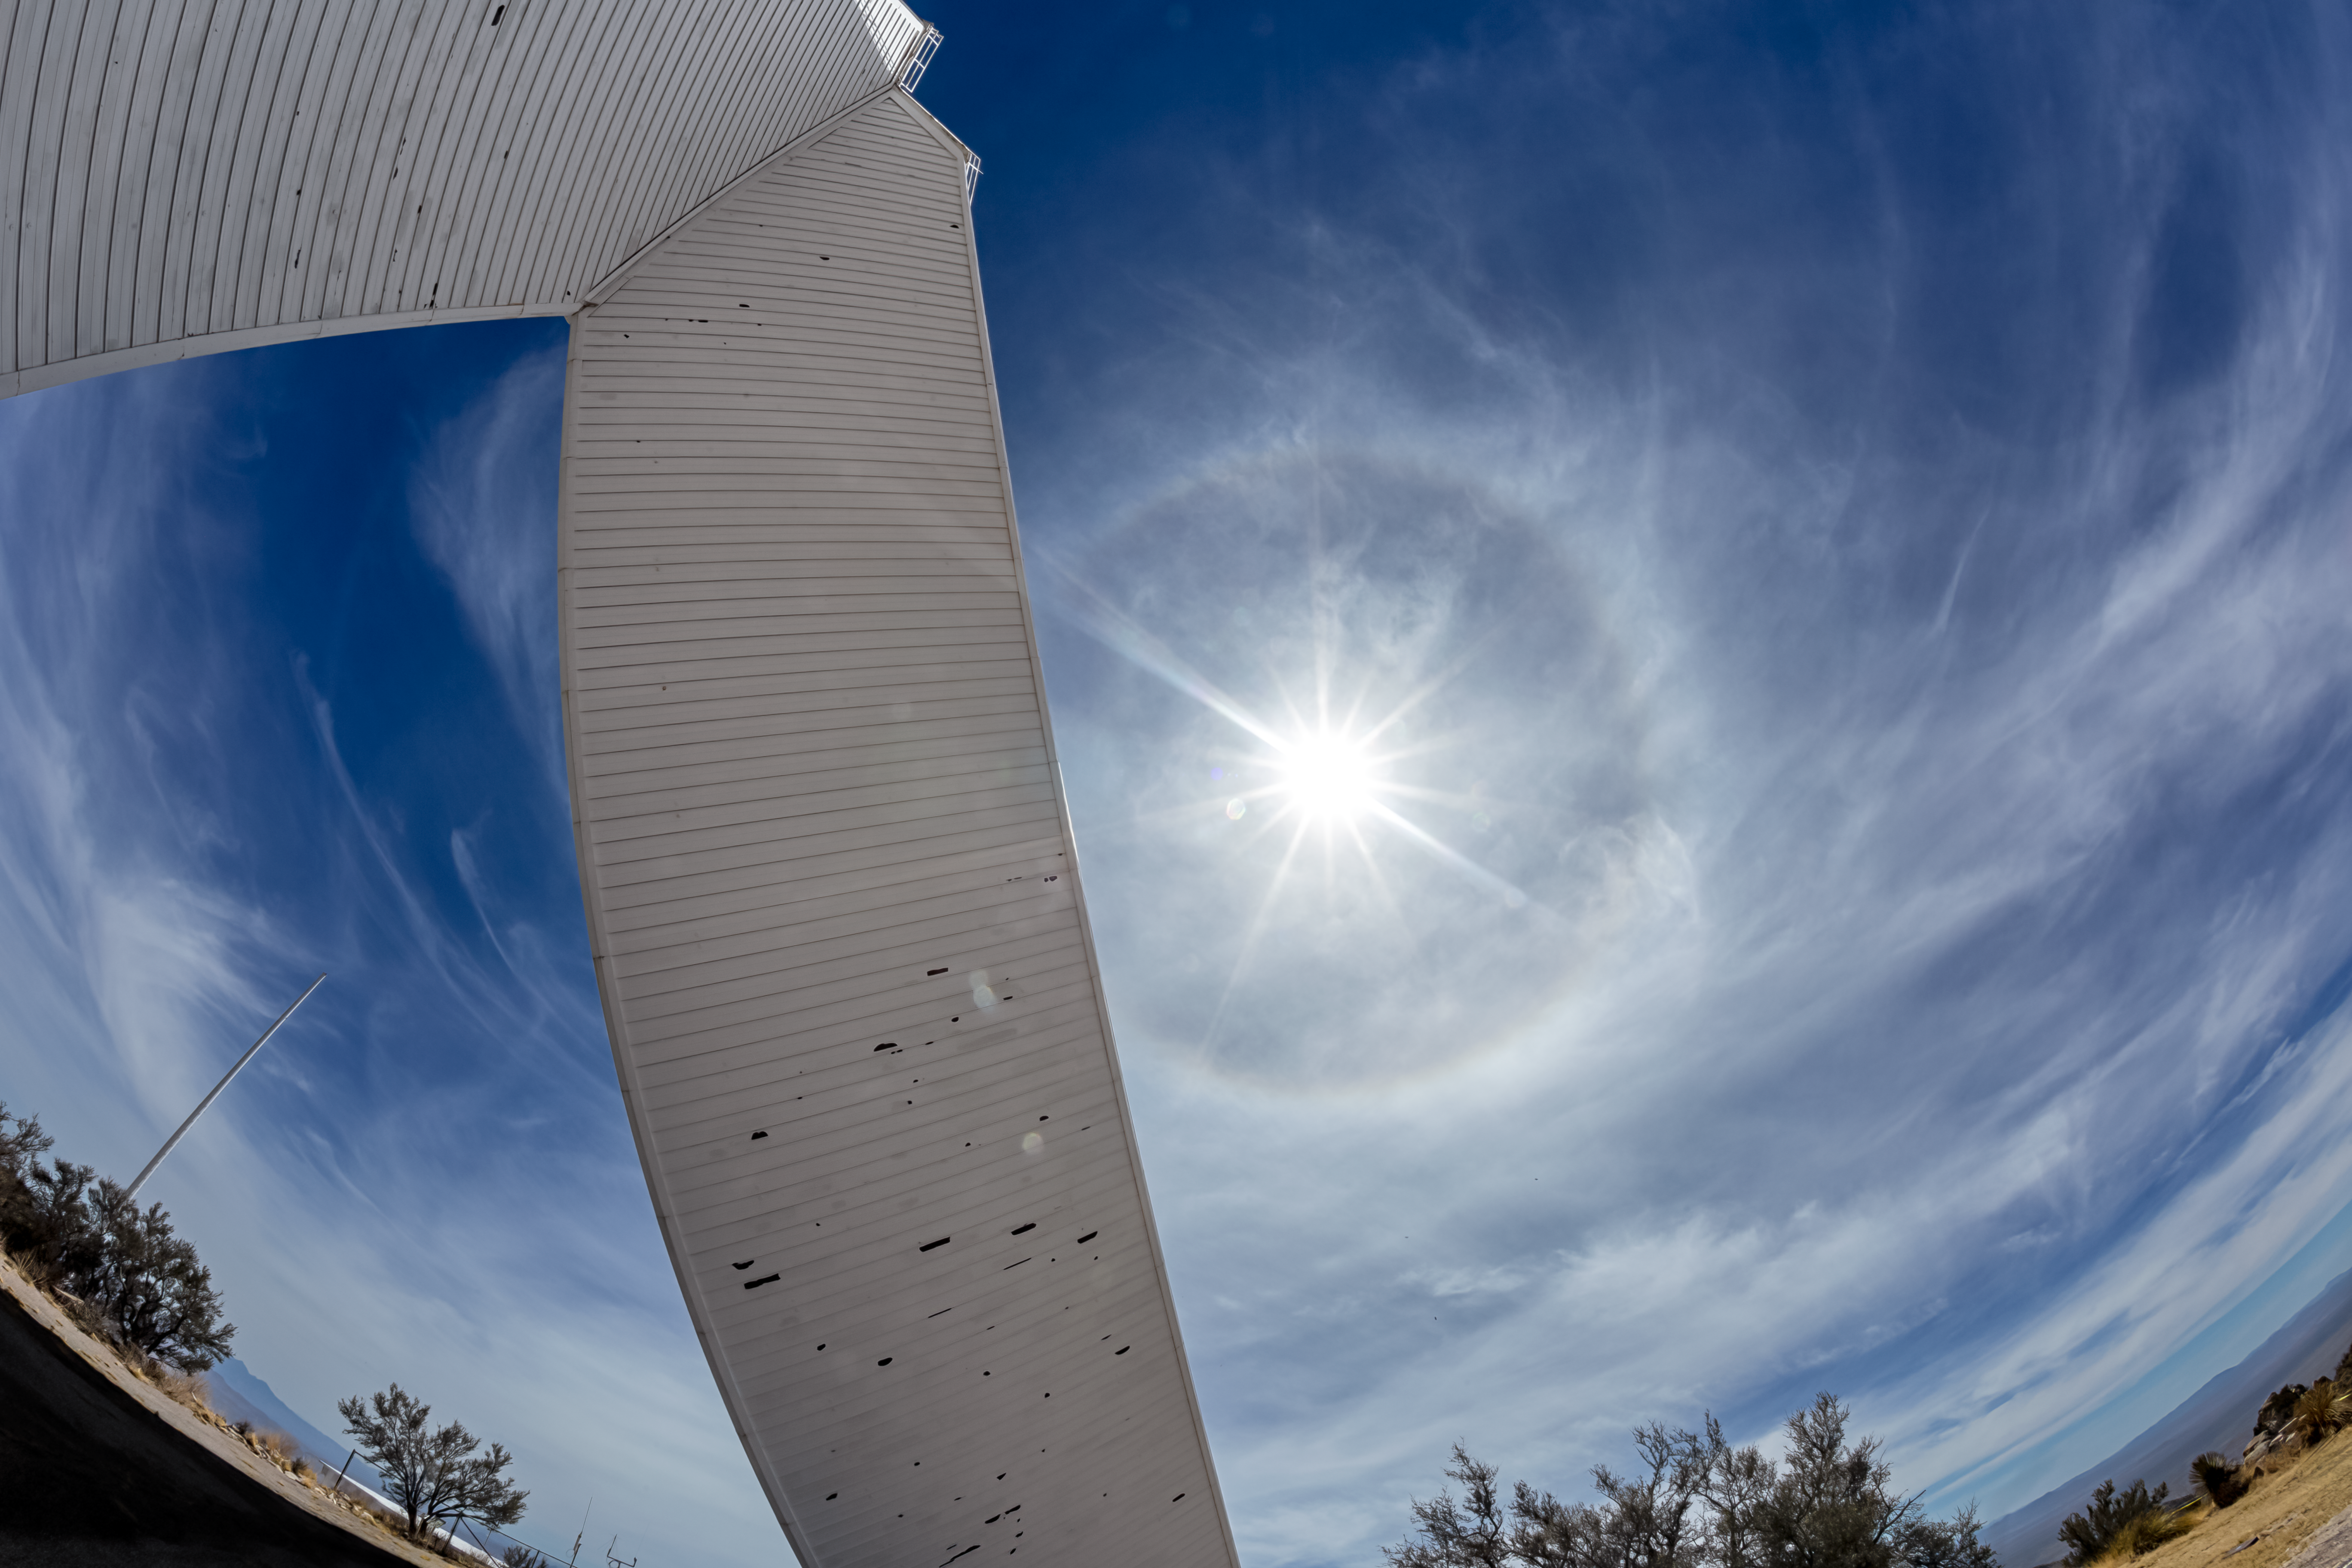

Halo at McMath-Pierce Solar Telescope

A halo appearing at the McMath-Pierce Solar Telescope at Kitt Peak National Observatory in Arizona.

Credit: KPNO/NOIRLab/NSF/AURA/P. Horálek